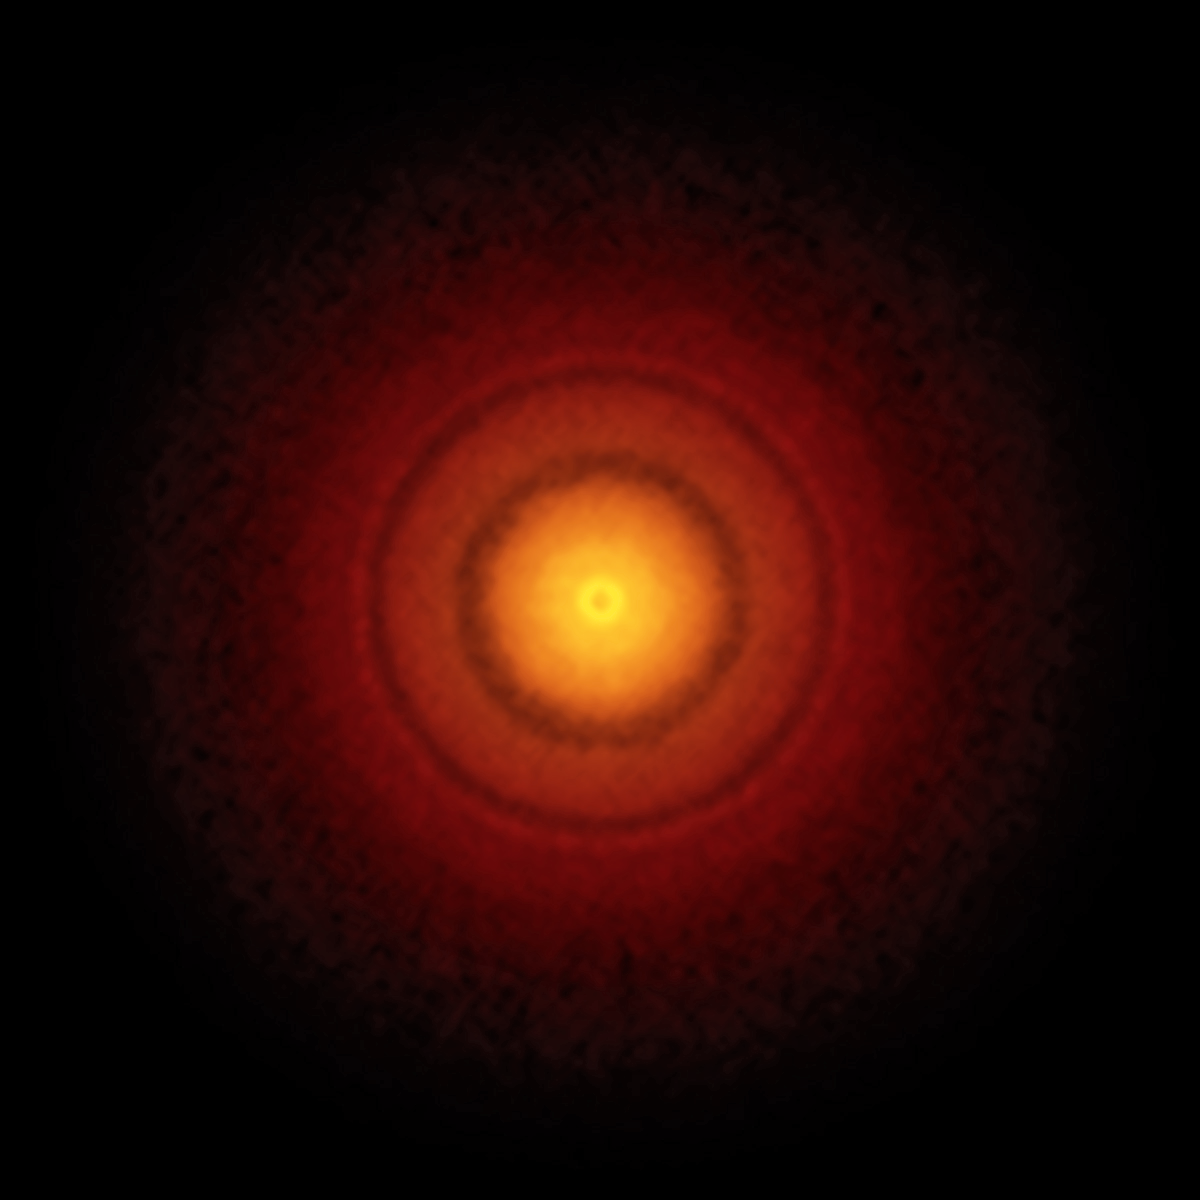

ALMA image of the disc around the young star TW Hydrae

ALMA’s best image of a protoplanetary disc to date. This picture of the nearby young star TW Hydrae reveals the classic rings and gaps that signify planets are in formation in this system.

Credit: S. Andrews (Harvard-Smithsonian CfA); B. Saxton (NRAO/AUI/NSF); ALMA (ESO/NAOJ/NRAO)